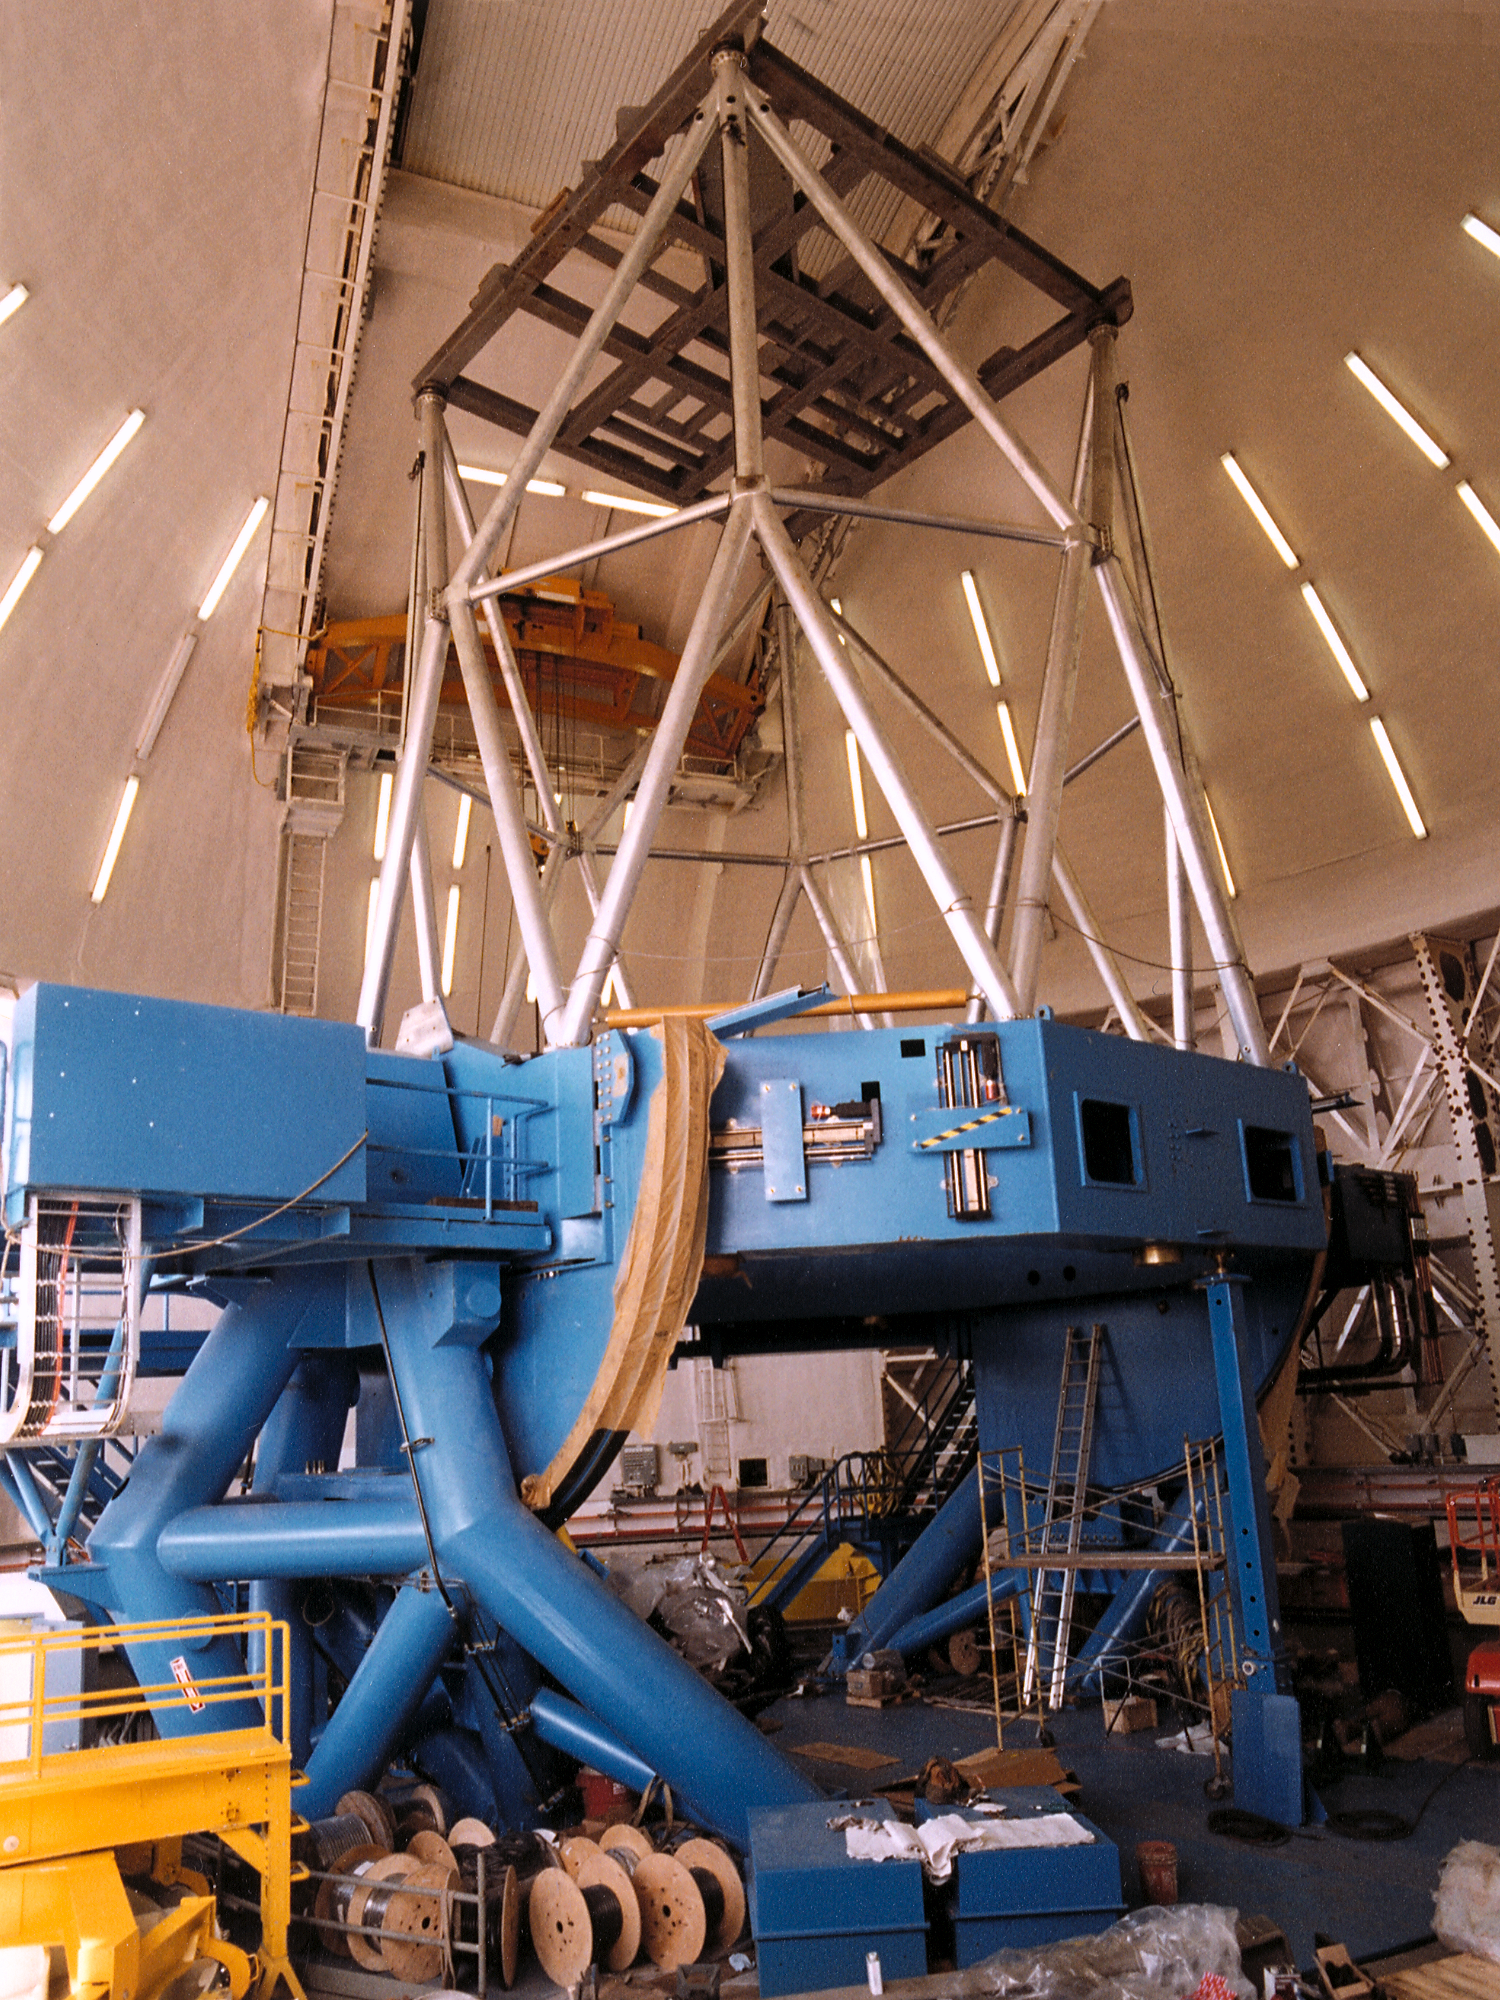

Gemini North, Mauna Kea

Installation of the Gemini North 8-meter telescope at Mauna Kea, Hawaii, May 27th 1998.

Credit: NOIRLab/NSF/AURA